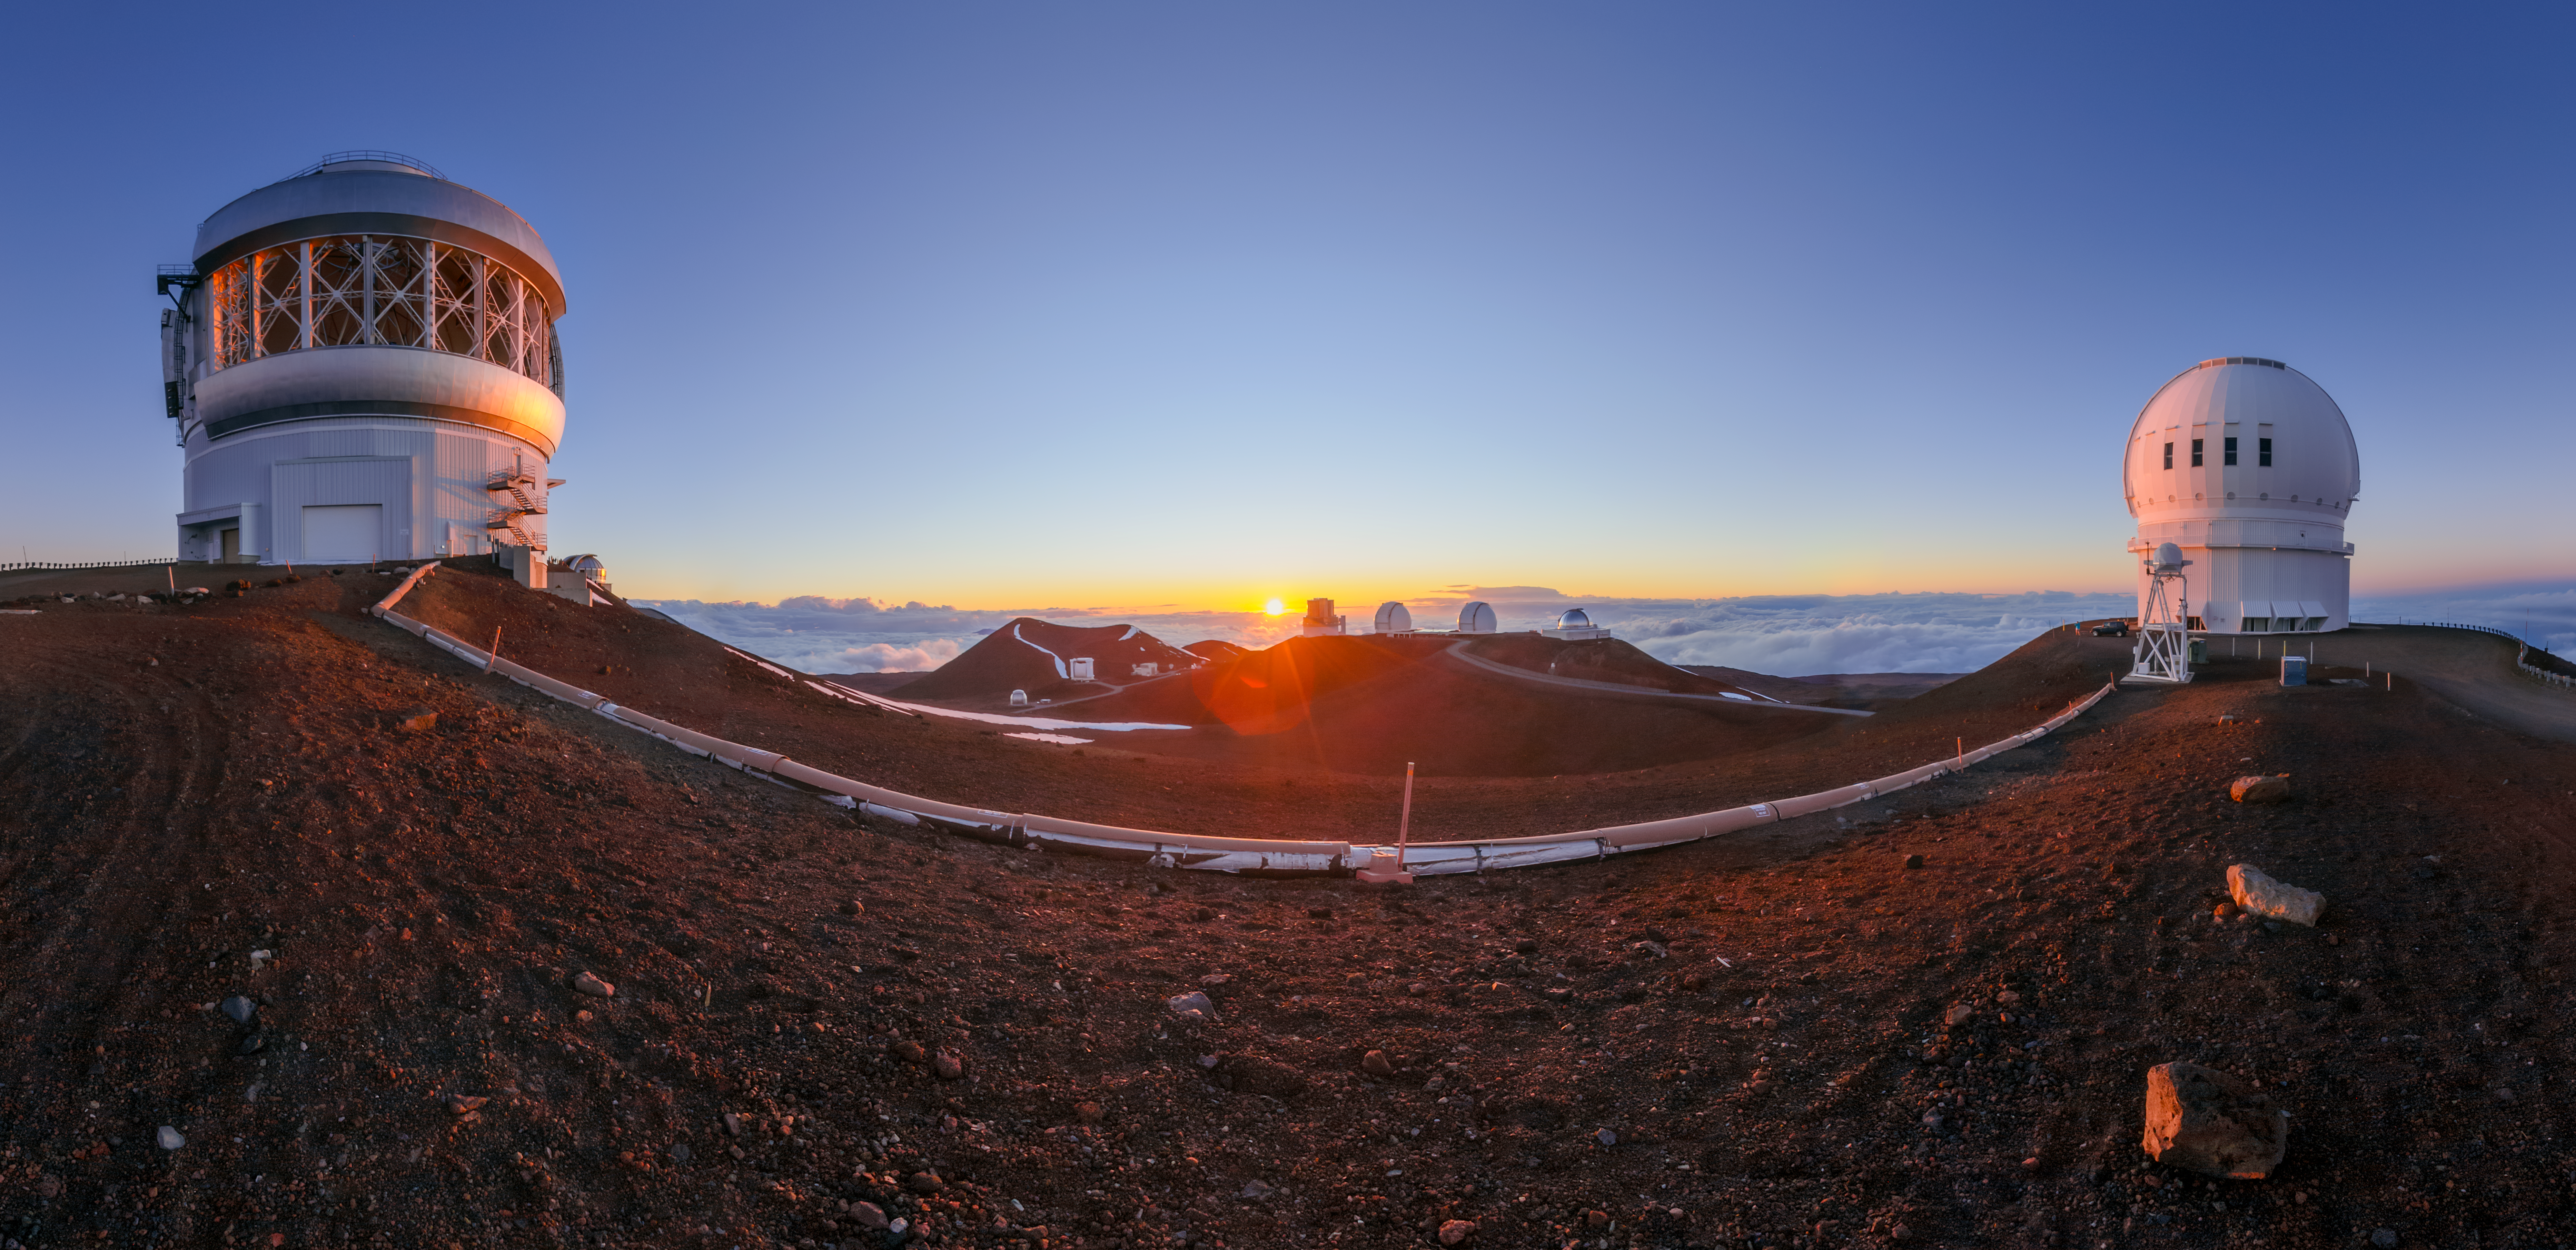

Golden Hour at Maunakea

As the Sun sets over Maunakea, one of the volcanoes constituting the island of Hawai‘i, a soft golden glow washes over the telescopes that call the mountain home. For many, golden hour signifies the closing of a day, the time to begin preparing for sleep. But for staff at Gemini North (left), one half of the International Gemini Observatory, operated by NSF NOIRLab which is funded by the U.S. National Science Foundation, golden hour signifies the beginning of the work day. As soon as the Sun dips below the horizon, the telescope domes open and the telescope comes to life. Also pictured here is the Canada-France-Hawai‘i Telescope (right) and, in the distance from left to right, the Subaru Telescope, W. M. Keck Observatory, and NASA Infrared Telescope Facility. All the telescopes on Maunakea are part of the Maunakea Observatories.

This photo was taken as part of the NOIRLab 2022 Photo Expedition to all the NOIRLab sites. Petr Horálek, the photographer, is a NOIRLab Audiovisual Ambassador.

Credit: International Gemini Observatory/NOIRLab/NSF/AURA/P. Horálek (Institute of Physics in Opava)